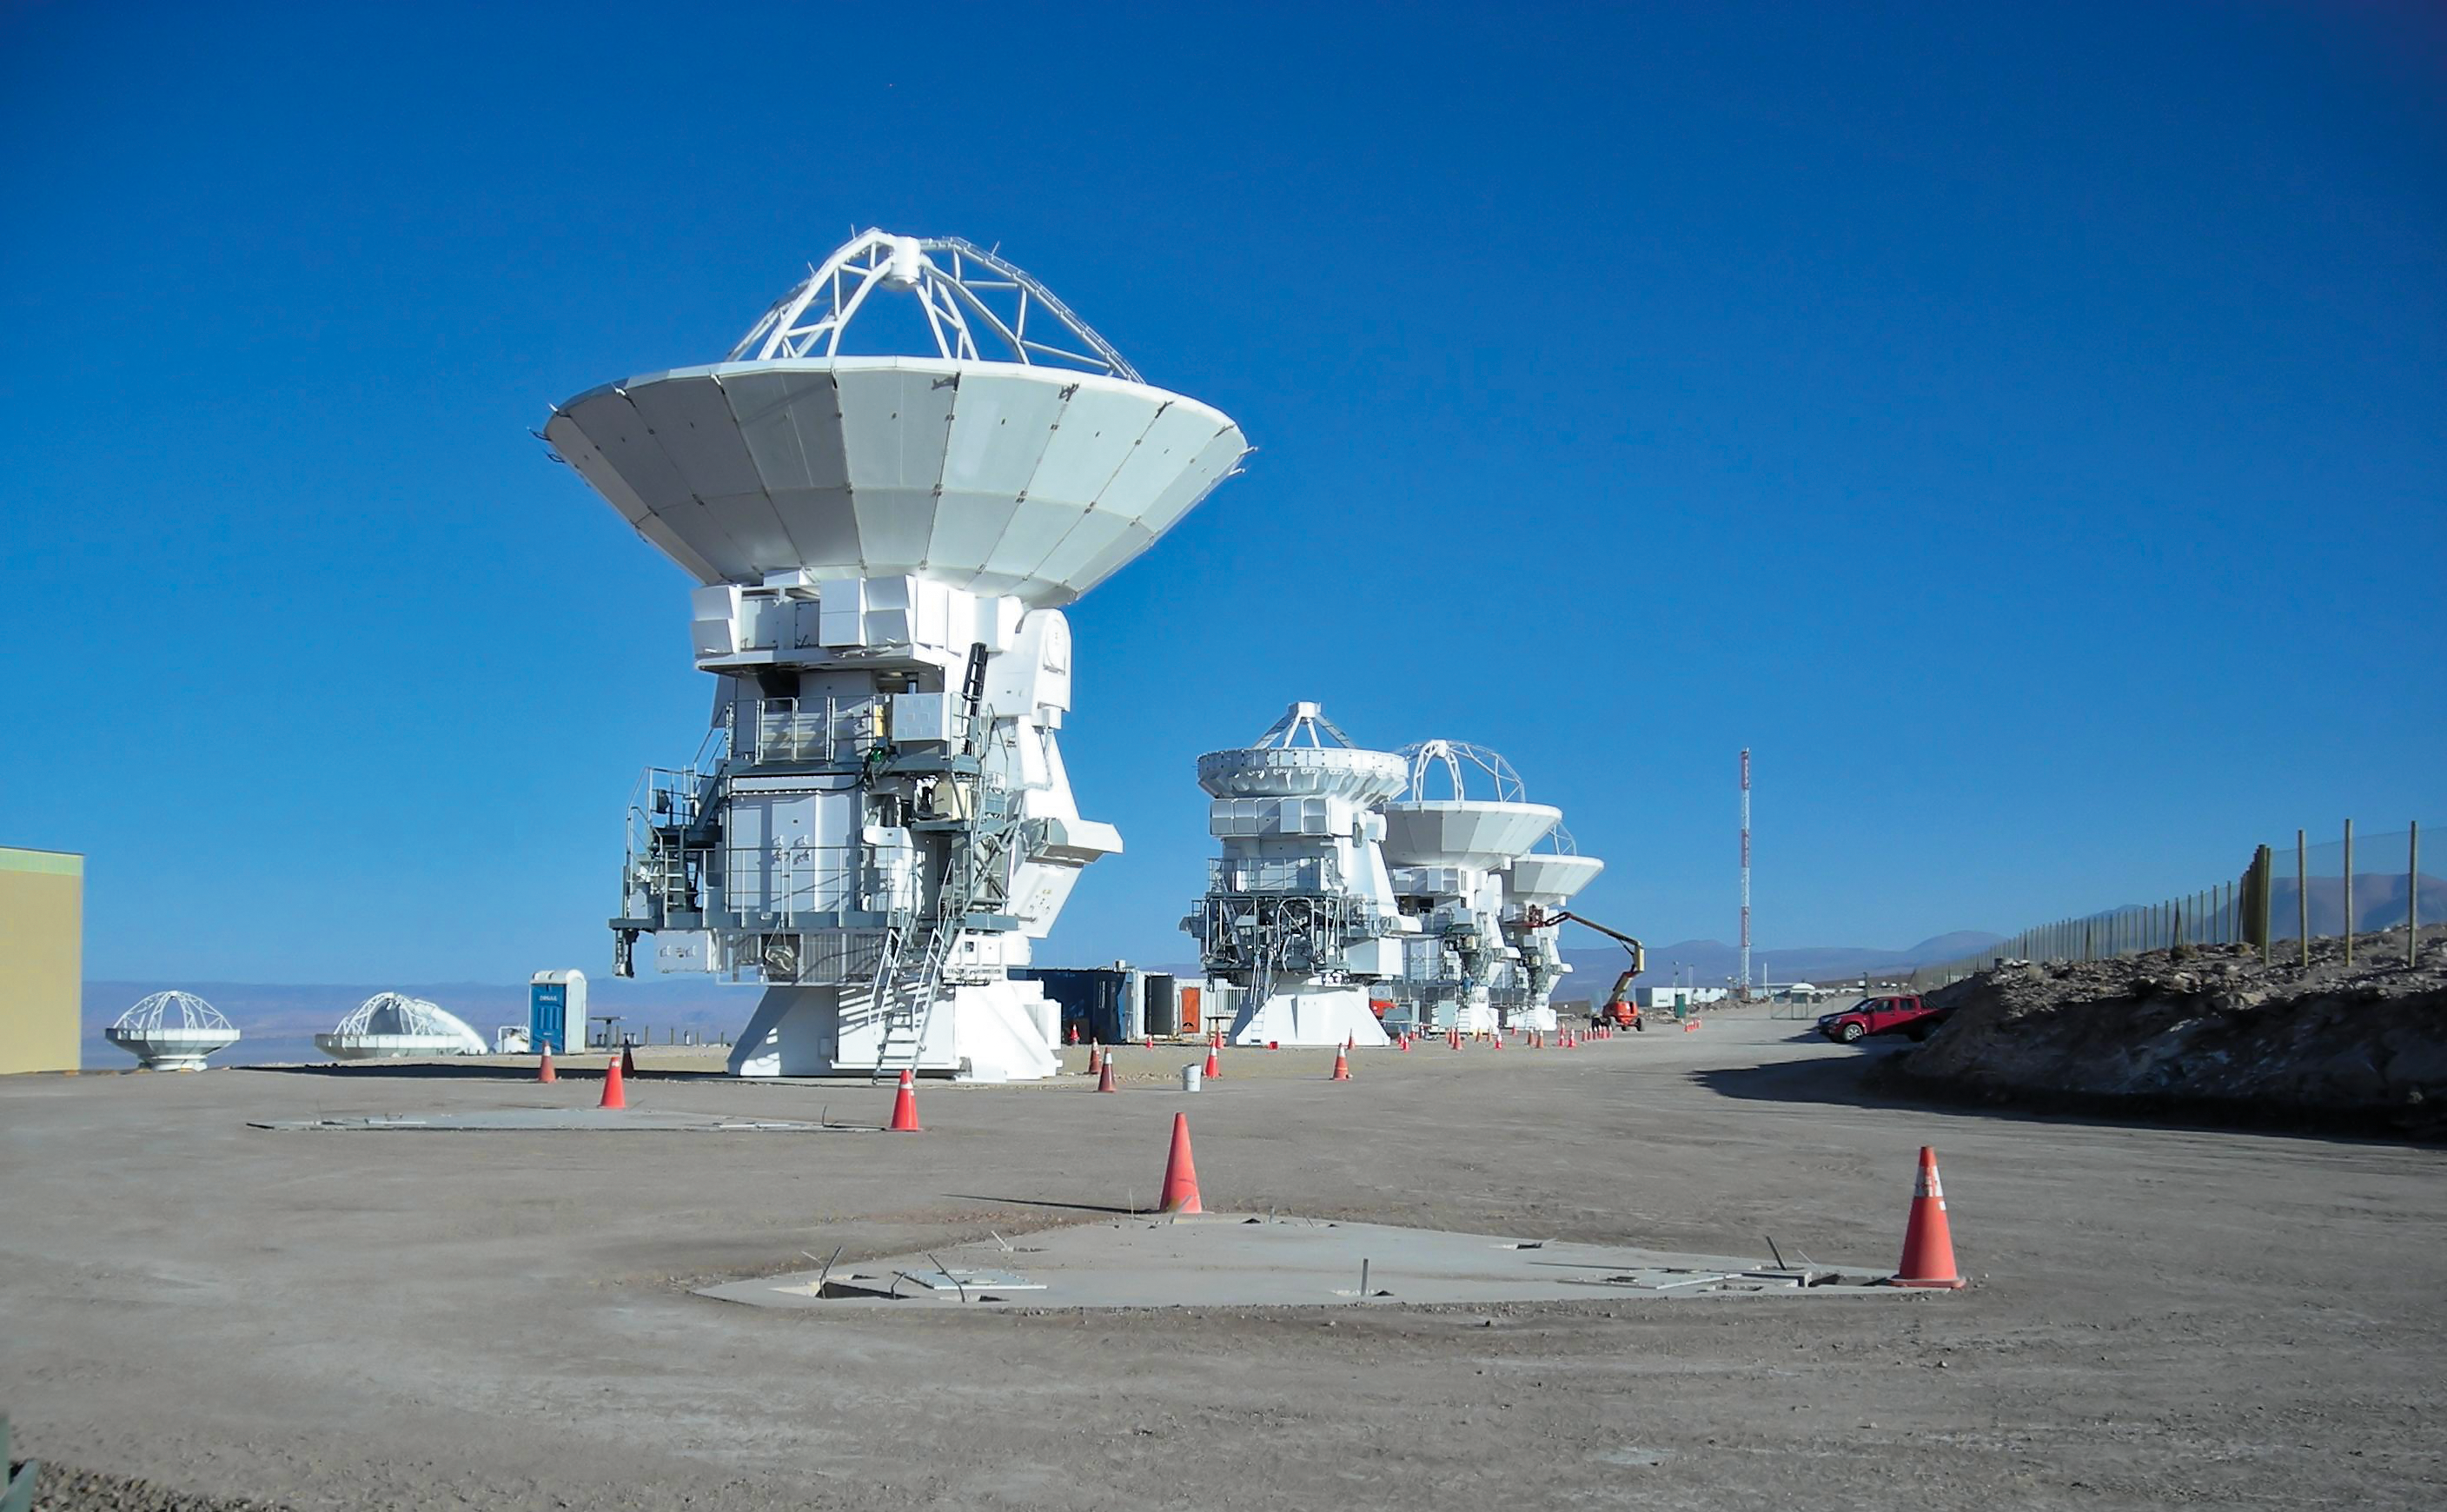

Japanese antennas at ALMA OSF

Three 12-metre and one 7-metre Japanese antennas at the MELCO assembly area, at the ALMA Operations Support Facility (OSF), located at 2900 m altitude on the road up to the Chajnantor plateau. The Atacama Large Millimeter/submillimeter Array will have 54 12-metre antennas plus a compact array of twelve 7-metre antennas. ALMA is currently under construction at an elevation of 5000 metres, on the Chajnantor plateau, some 50 km from San Pedro de Atacama, in the II Region of Chile.

Credit: ALMA (ESO/NAOJ/NRAO)